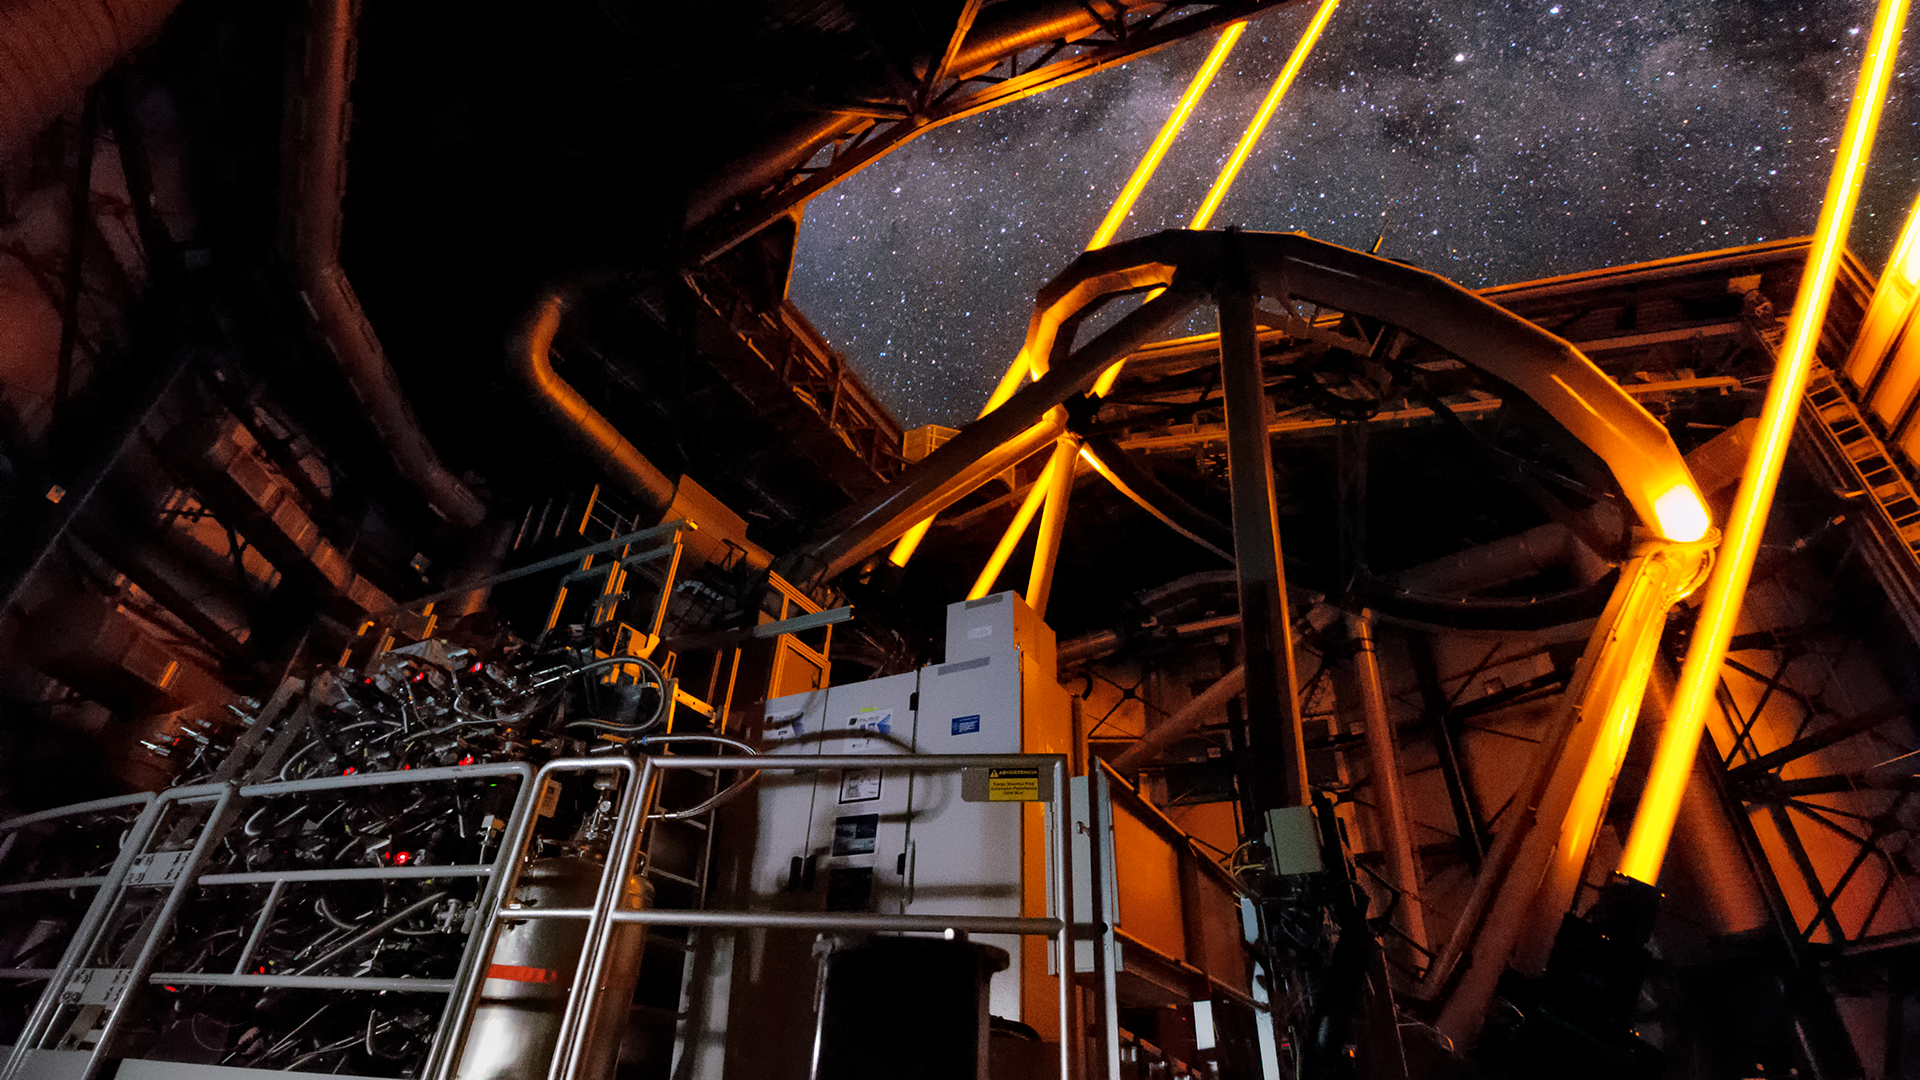

Screenshot of ESOcast 119

Screenshot of ESOcast 119: AOF First Light

Credit: ESO